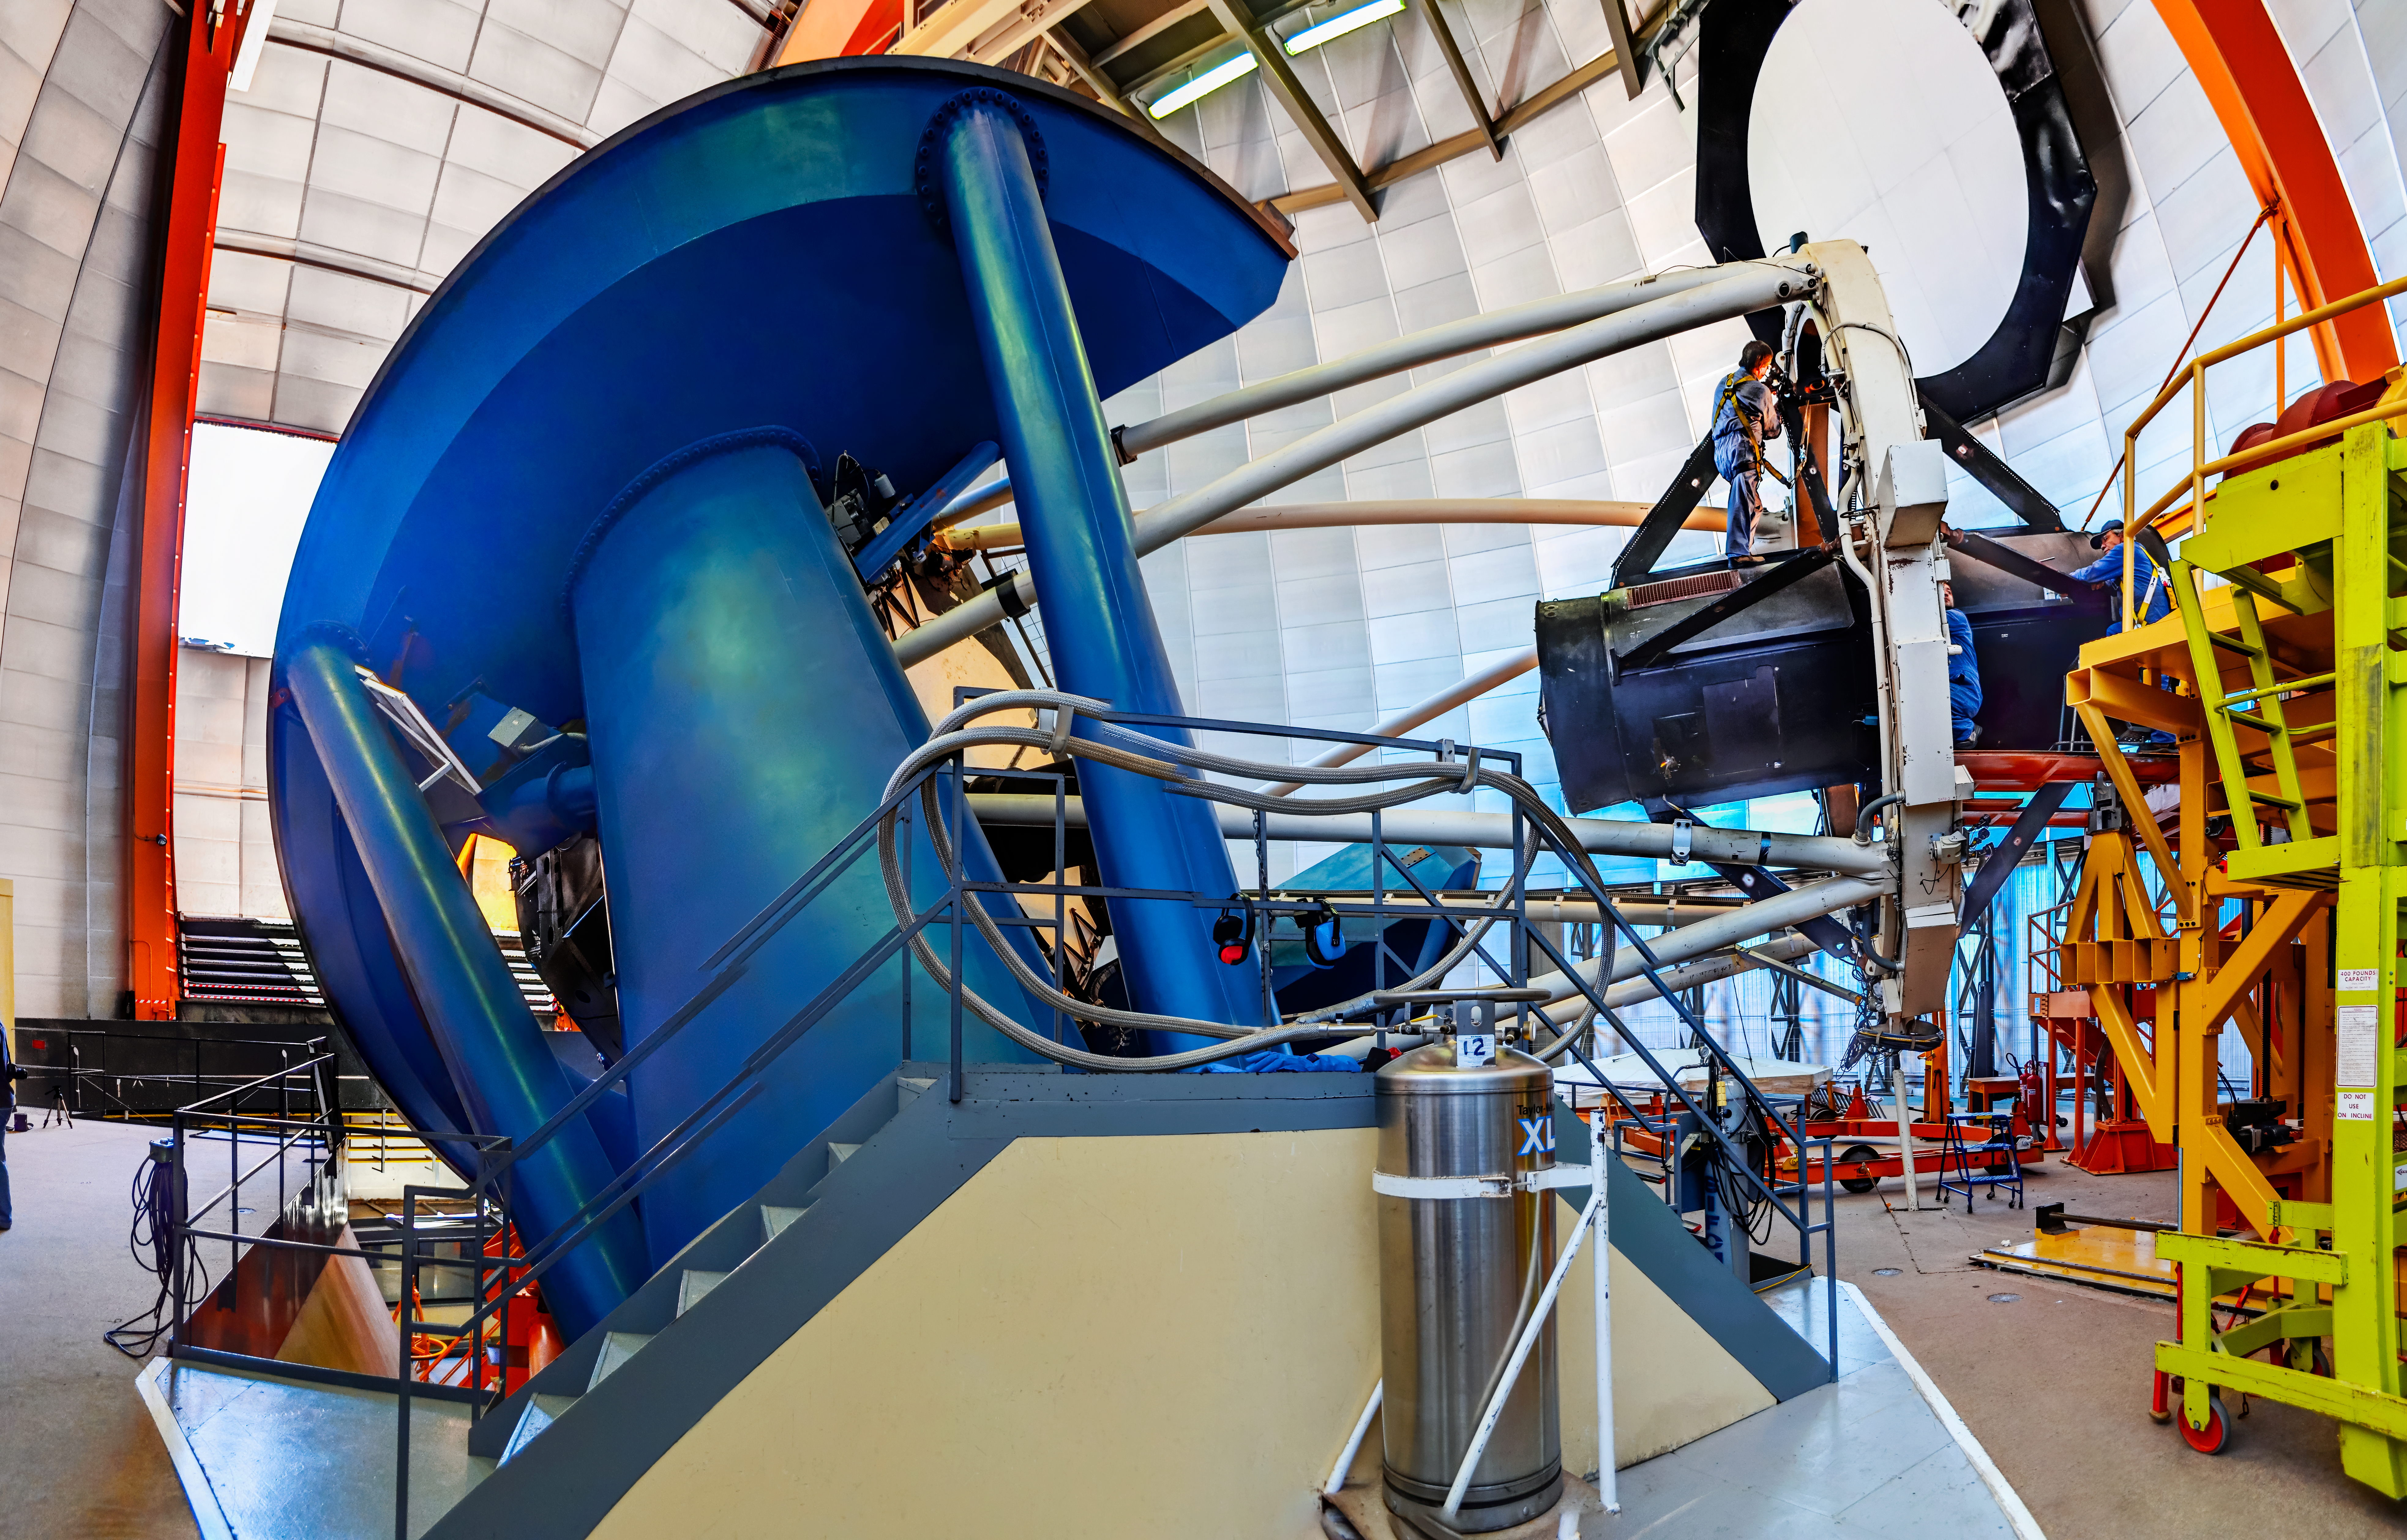

Víctor M. Blanco 4-meter Telescope

The Víctor M. Blanco 4-meter Telescope at the Cerro Tololo Inter-American Observatory (CTIO), a Program of NSF NOIRLab.

Credit: CTIO/NOIRLab/NSF/AURA/D. Munizaga